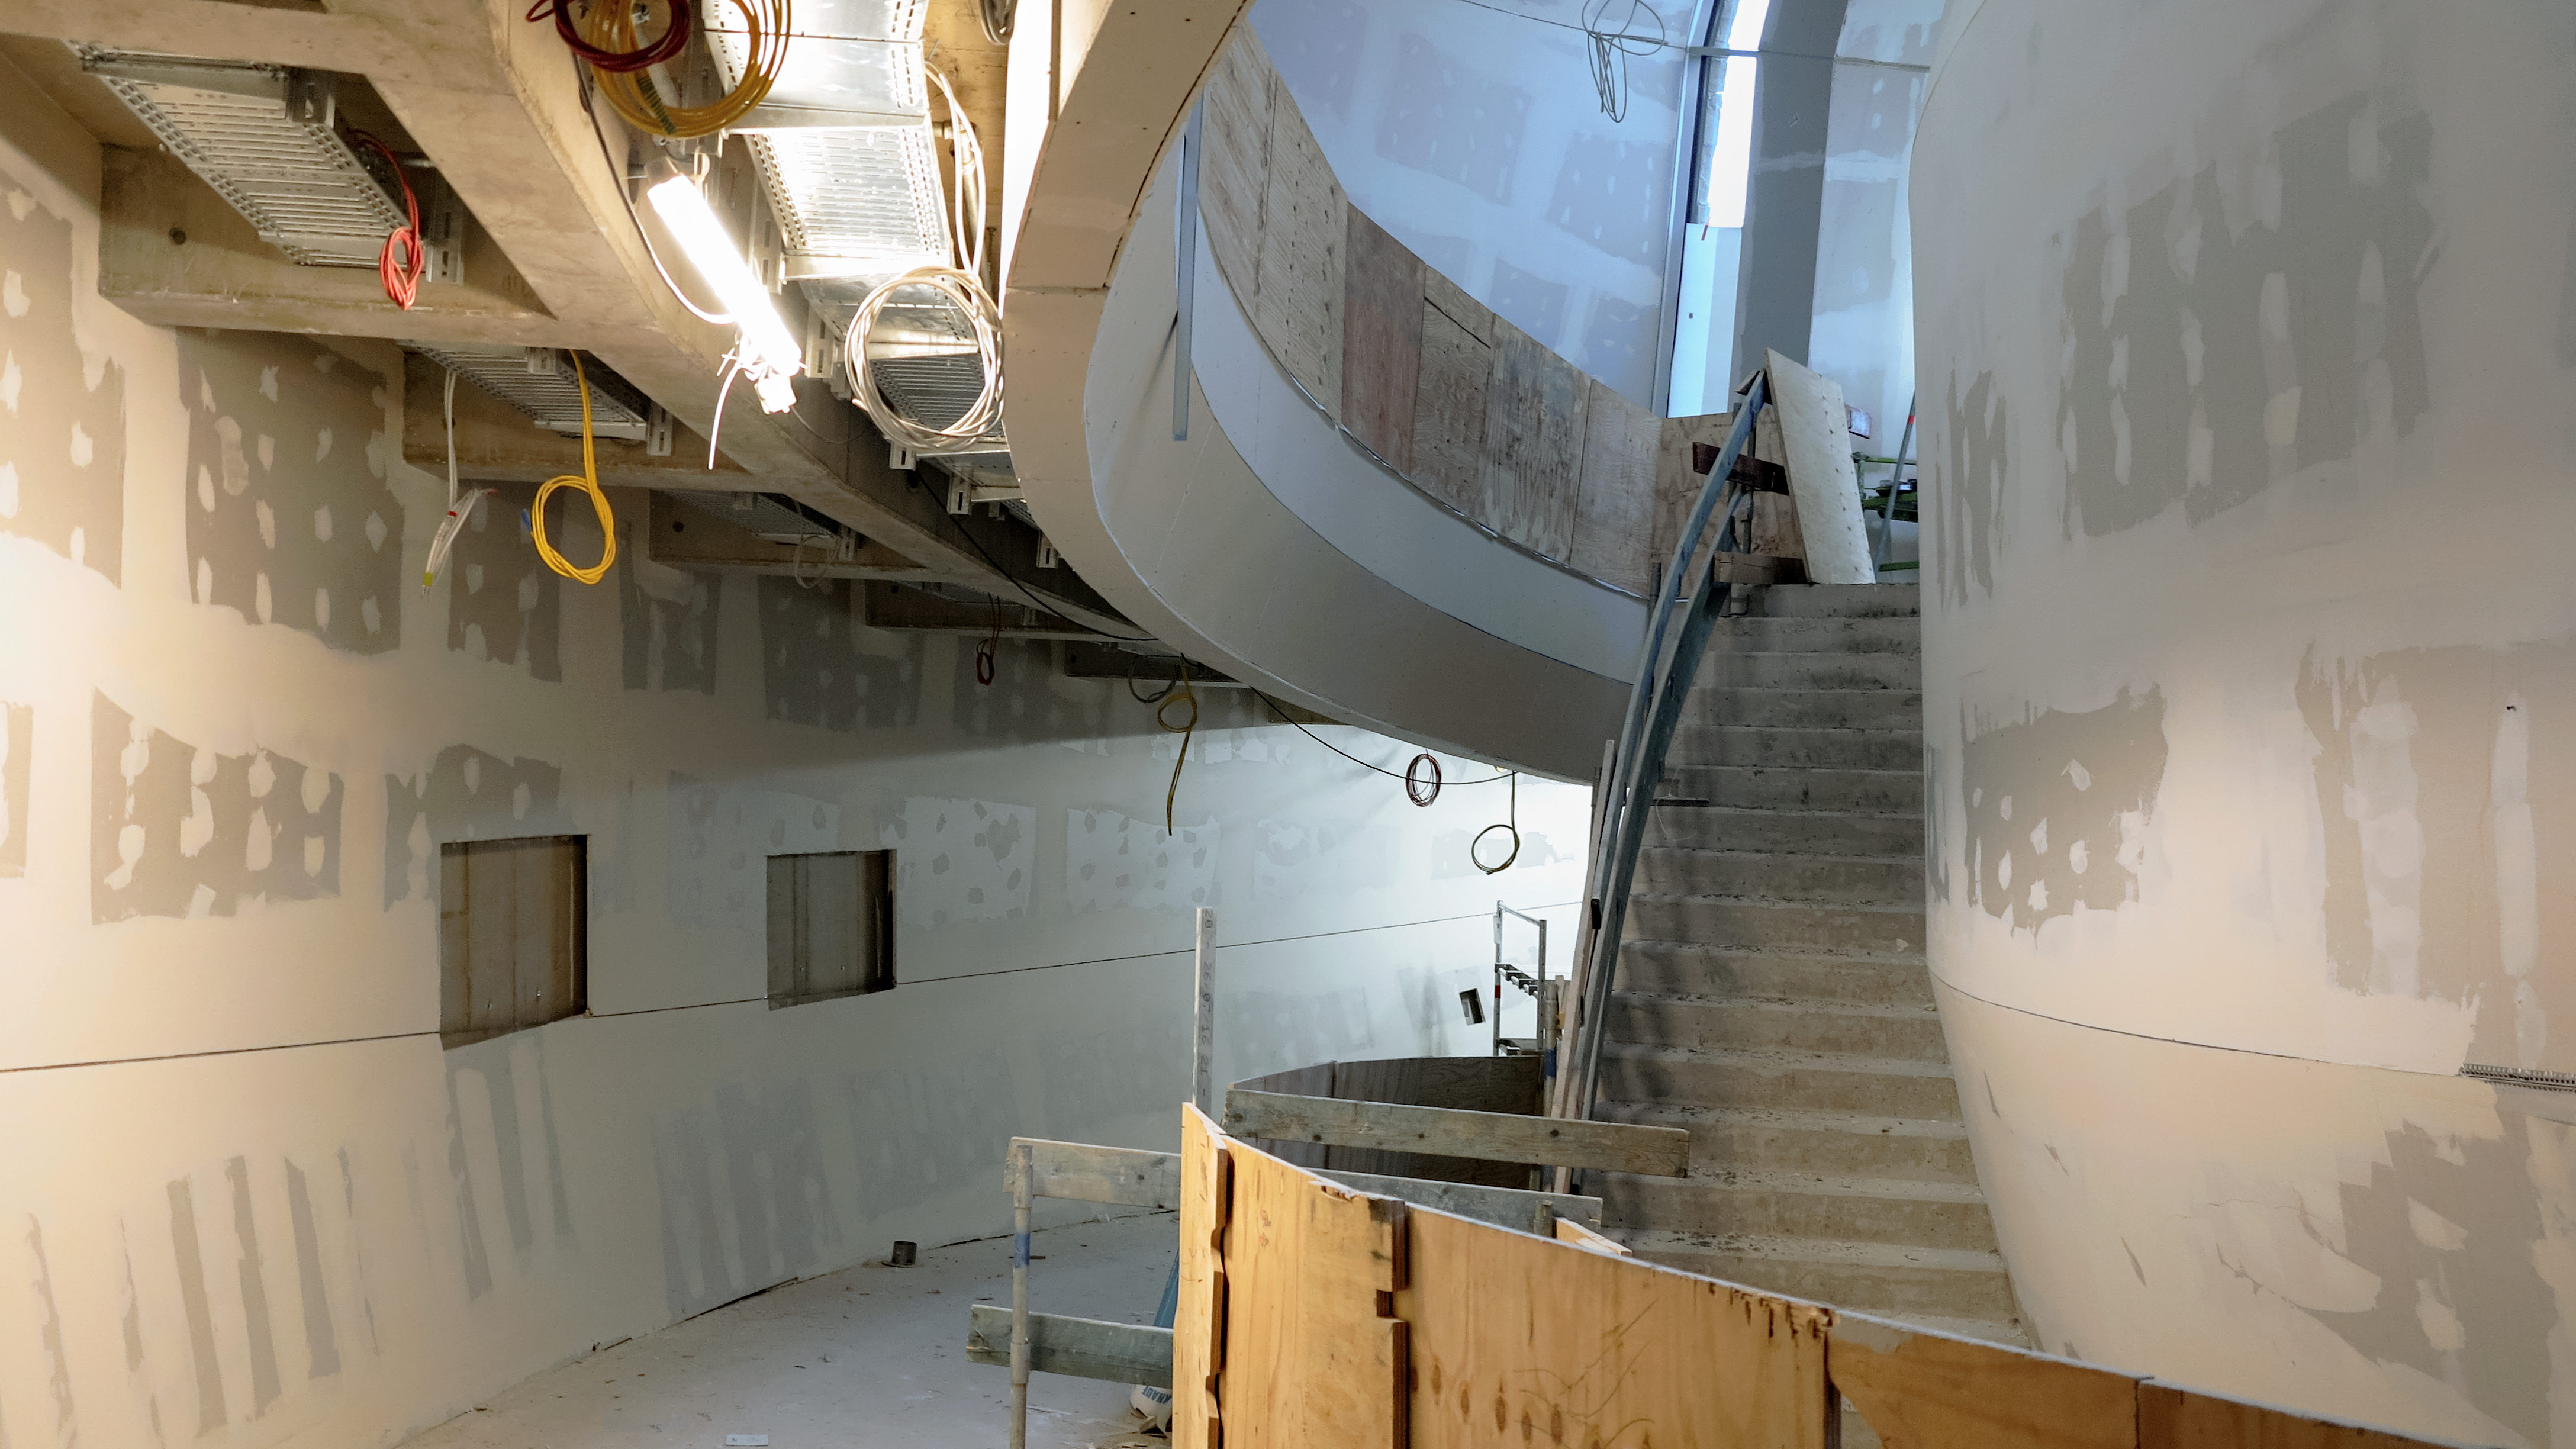

Inside a Supernova

Photo taken during the construction of the ESO Supernova Planetarium & Visitor Centre.

Credit: ESO